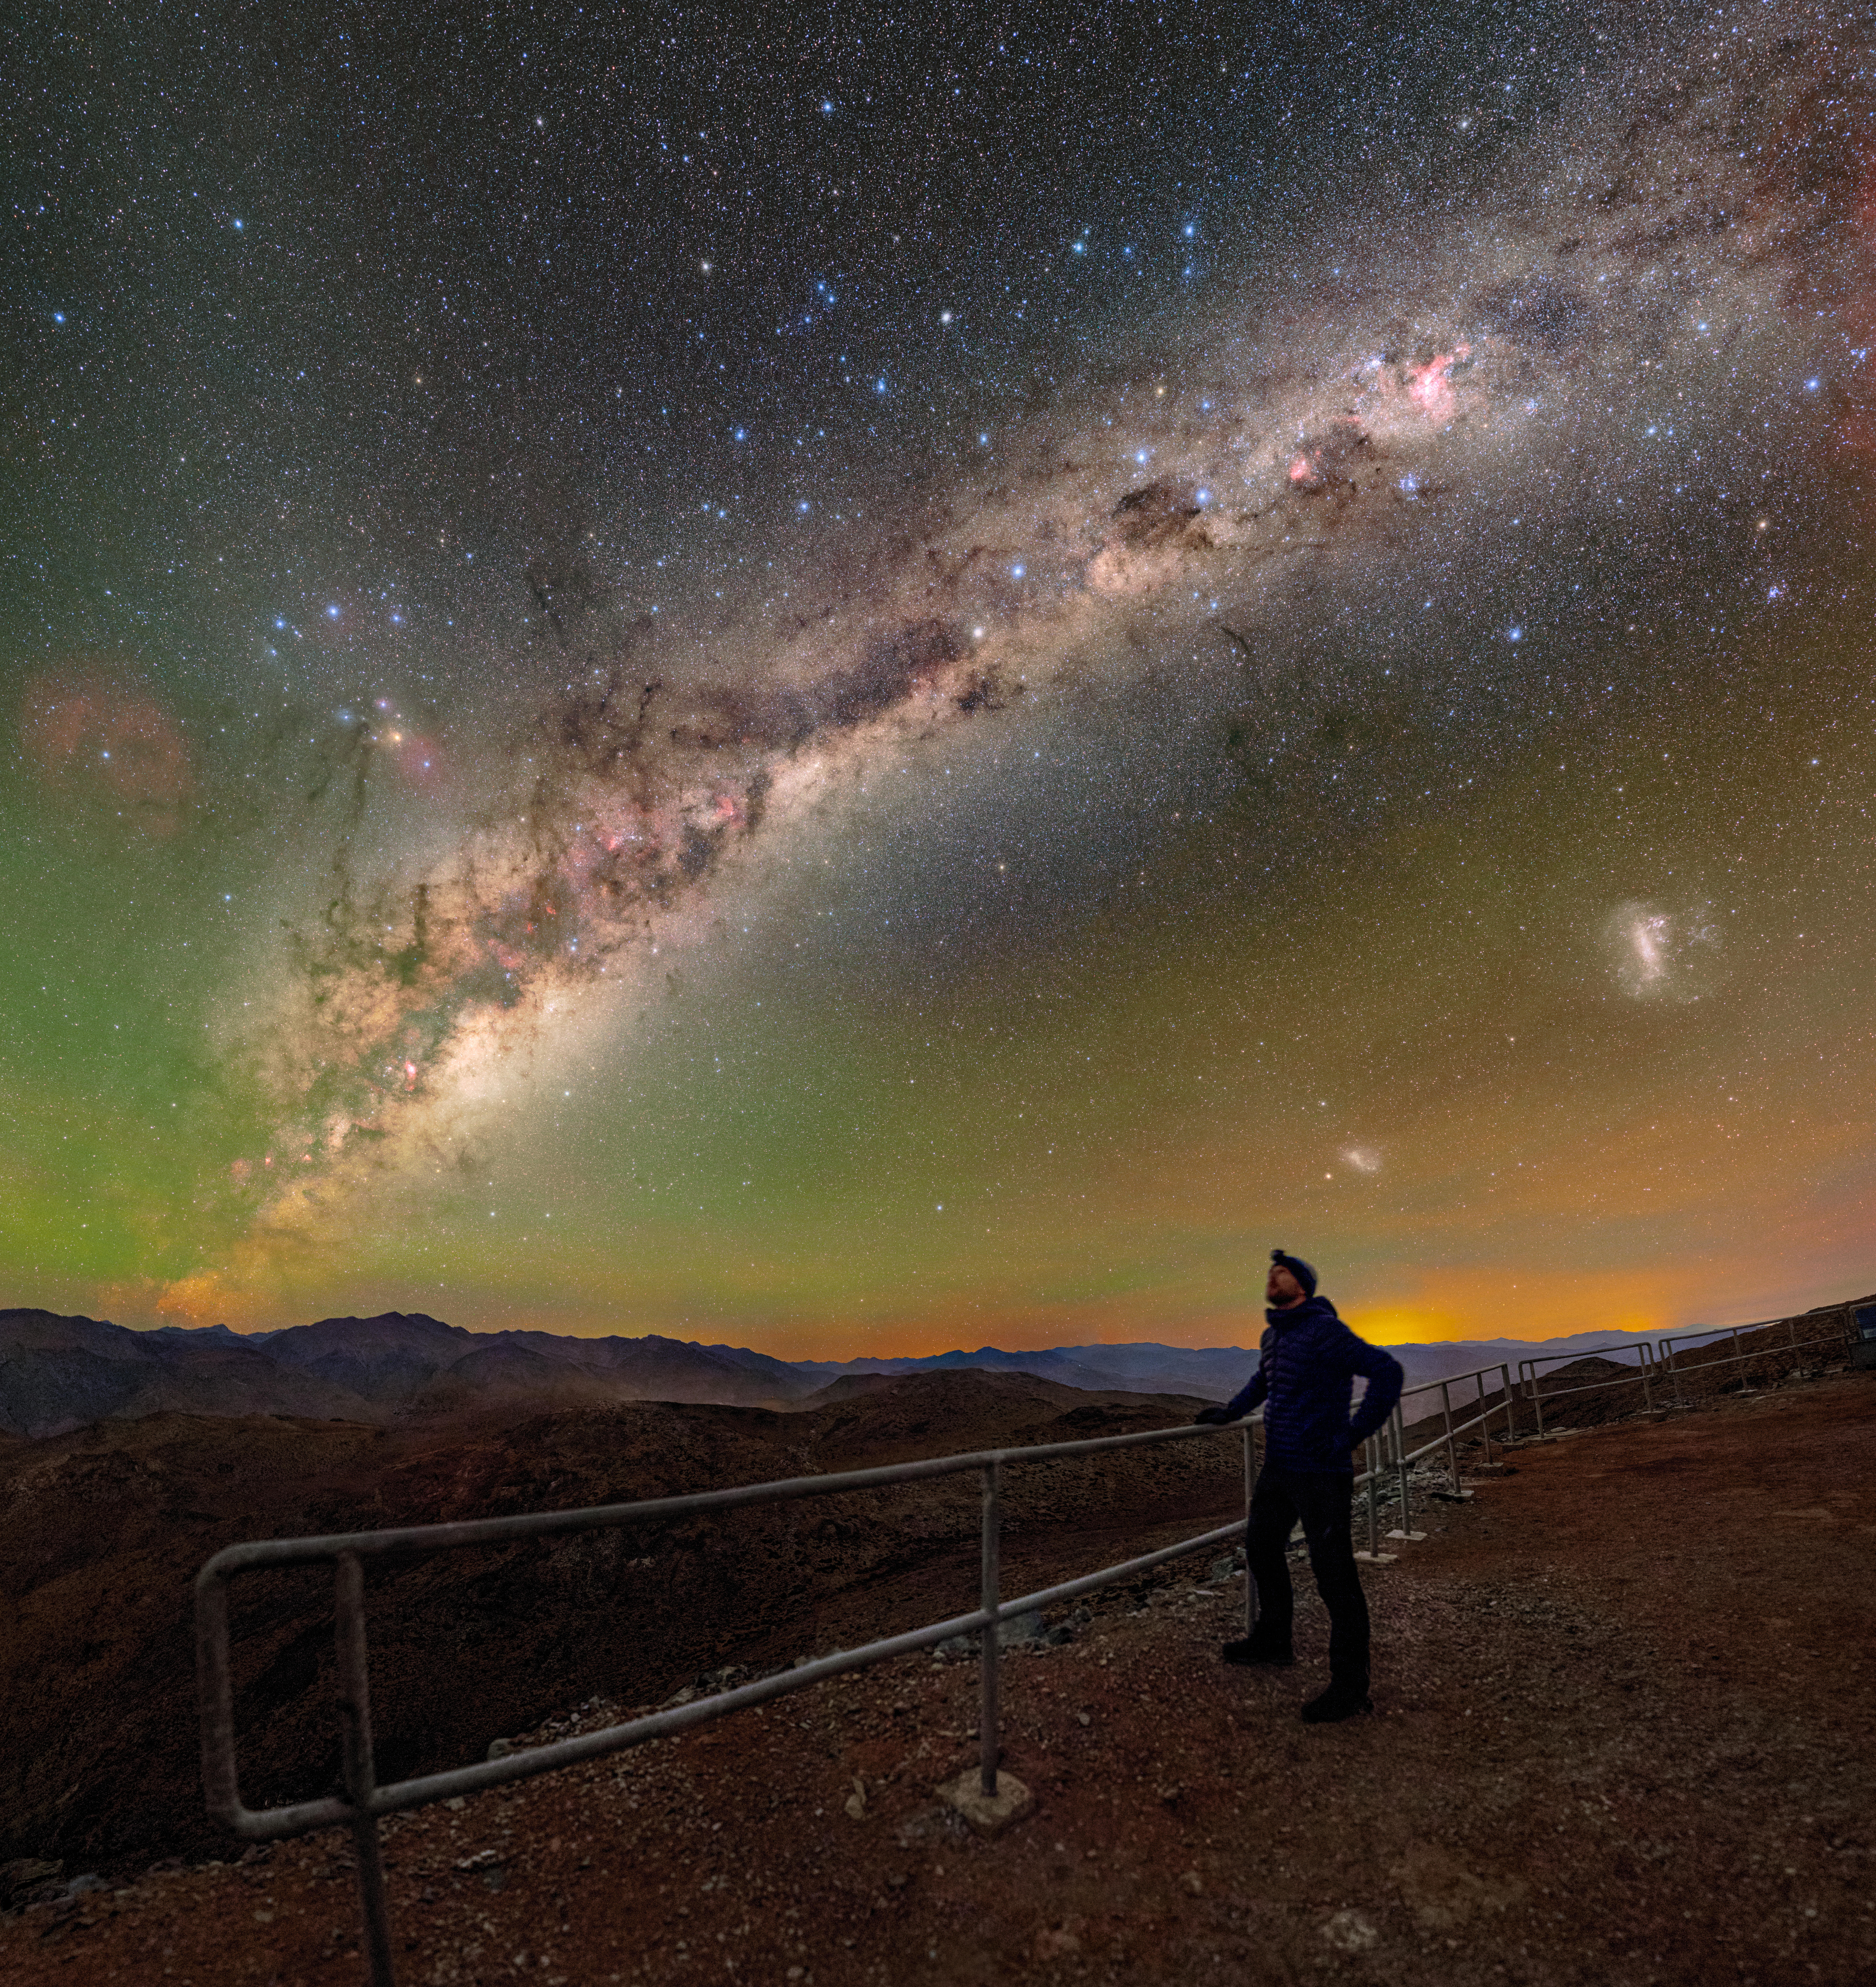

Not Your Typical Stargazing (Cropped)

In this NOIRLab Image of the Week, NSF NOIRLab Audiovisual Ambassador Tomáš Slovinský admires the night sky at the Cerro Tololo Inter-American Observatory (CTIO), a Program of NSF NOIRLab. On Cerro Pachón in Chile, the night is embellished by colors and features that make stargazing here unforgettable.

The sky is peppered with naturally occurring yellow and green airglow, the Milky Way, and the Large Magellanic Cloud, and the Small Magellanic Cloud.

A panorama of this photo was featured as a NOIRLab Image of the Week, and a fulldome version can be found here. This photo was taken during the NOIRLab 2022 Photo Expedition to all the NOIRLab sites.

Credit: CTIO/NOIRLab/NSF/AURA/T. Slovinský